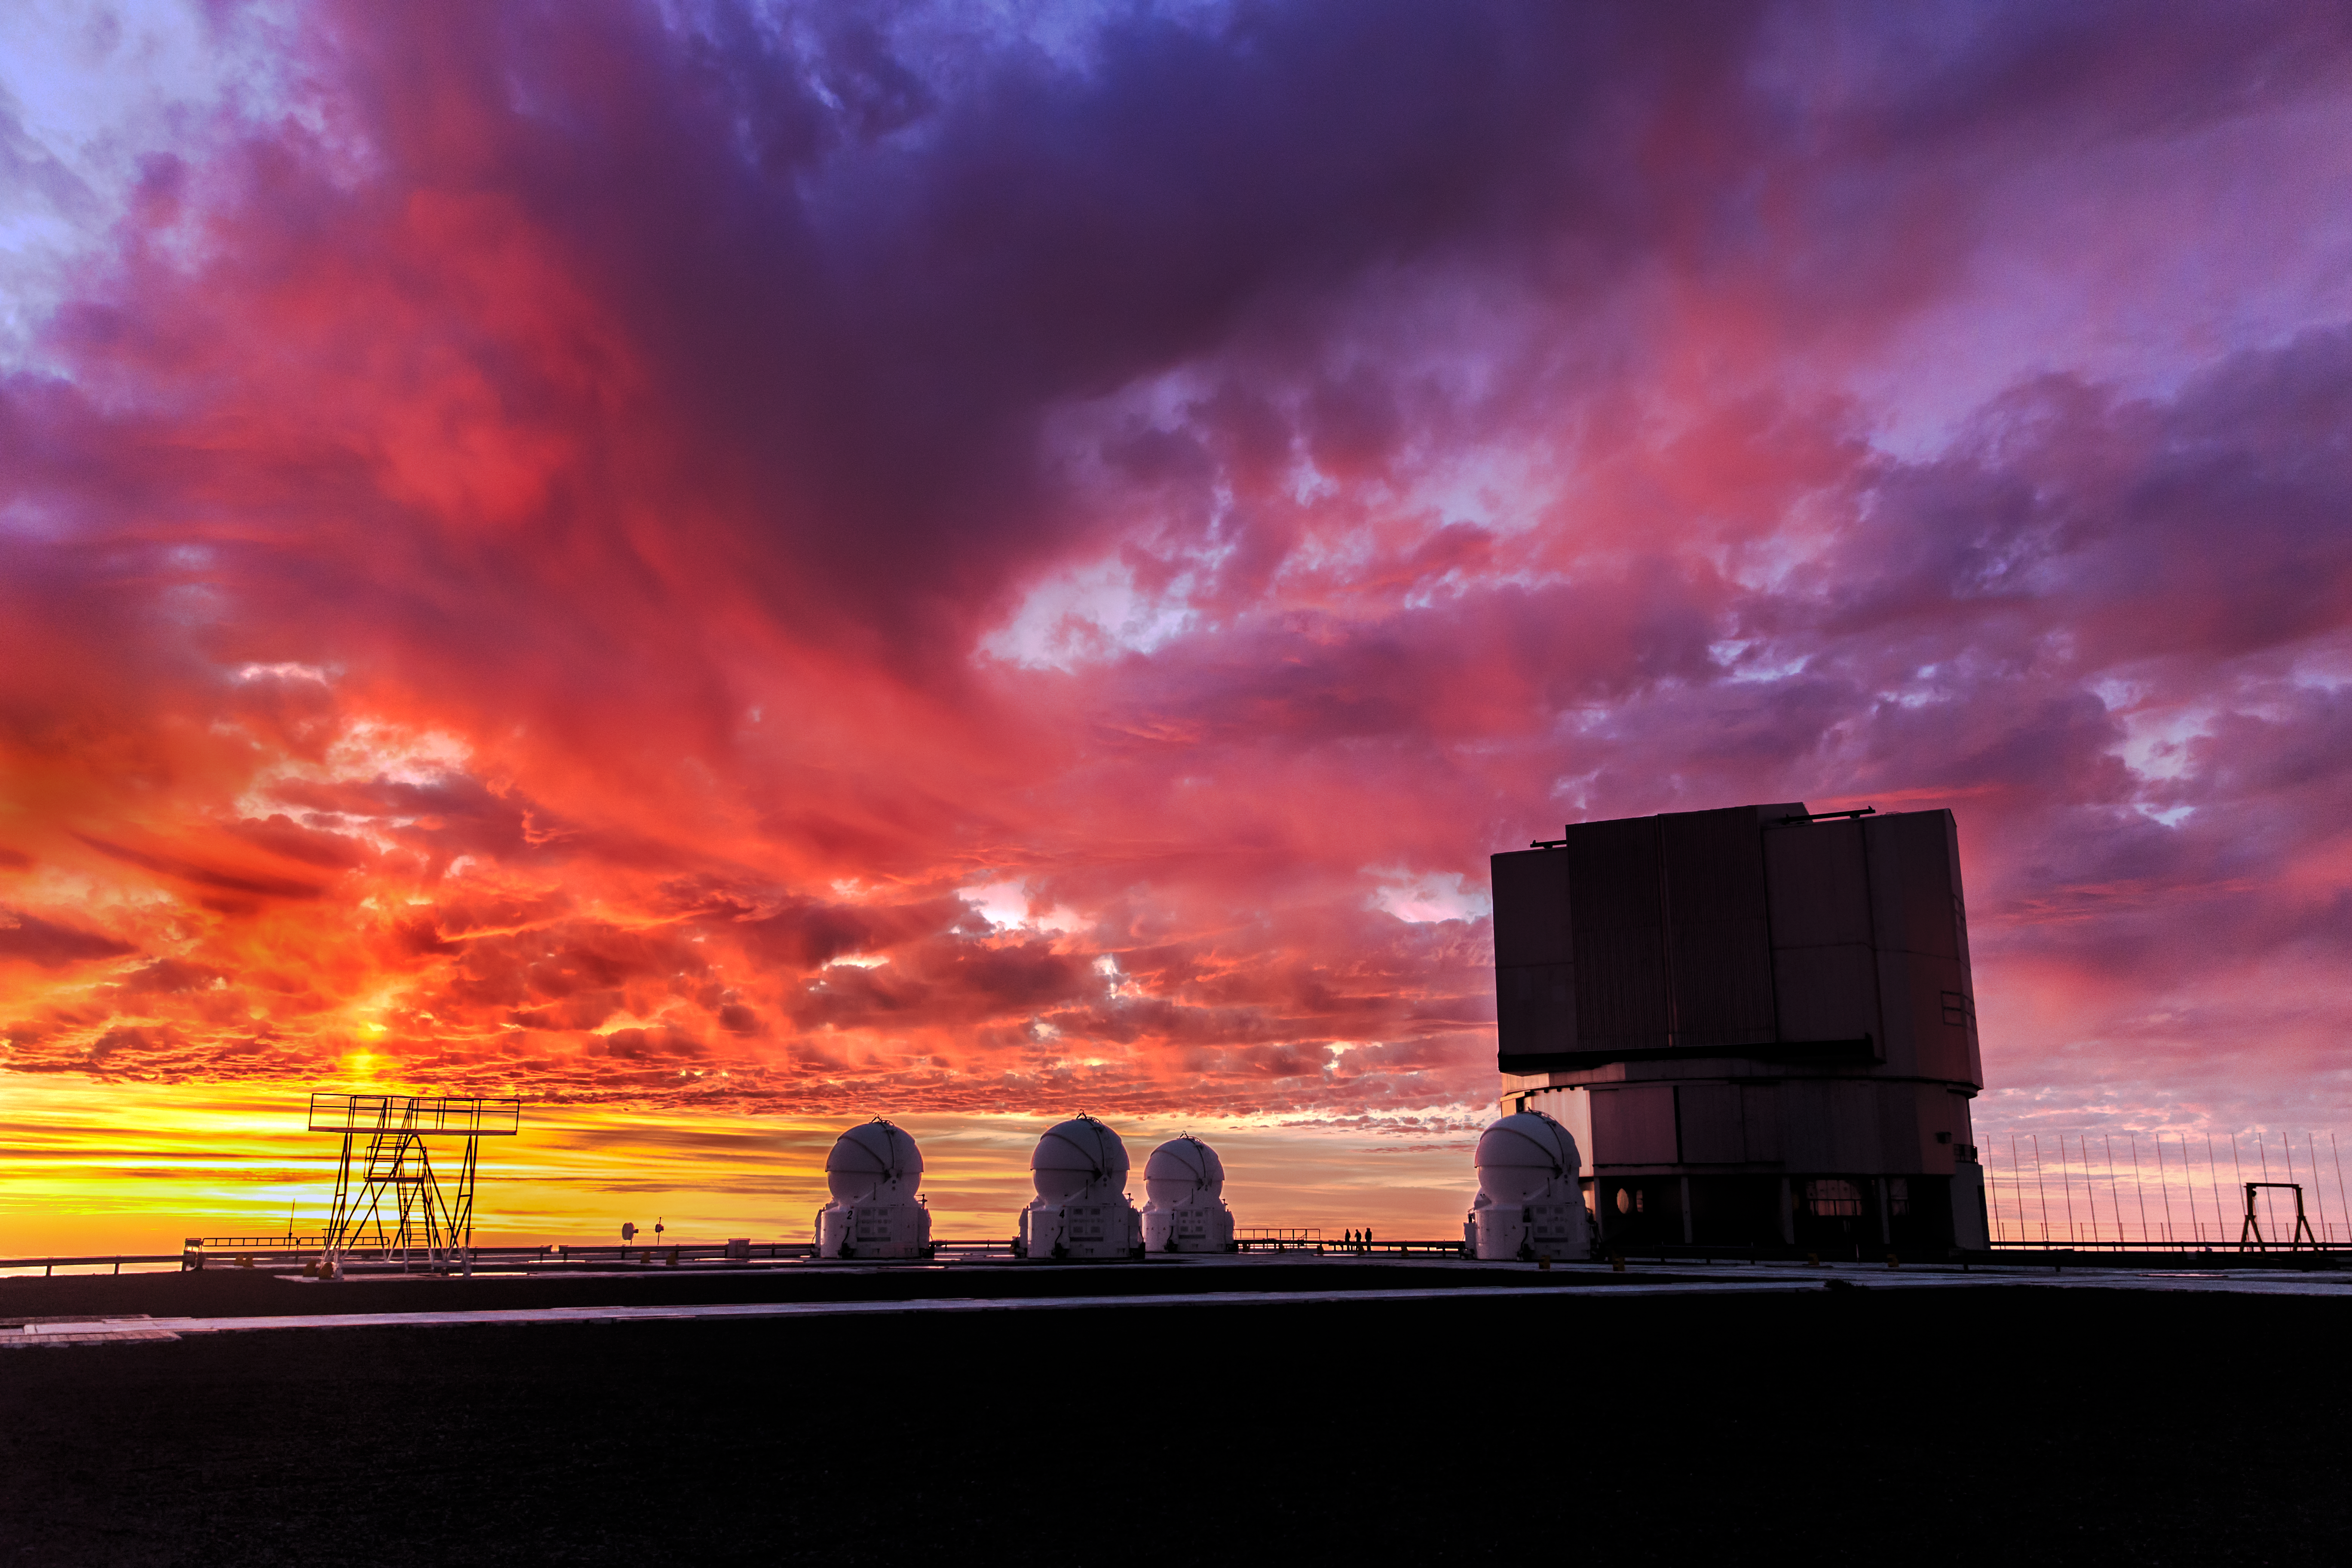

Sun pillar at Paranal

In the twilight moments after the sunset, in addition of a vividly colourful scene, a partial cloudy sky can also produce a light phenomenon called Sun pillar, a vertical shaft of light extending upward from the sun. A beautiful Sun pillar is here captured above the Very Large Telescope array on the top of Cerro Paranal, in northern Chile.

Credit: ESO/M. Claro